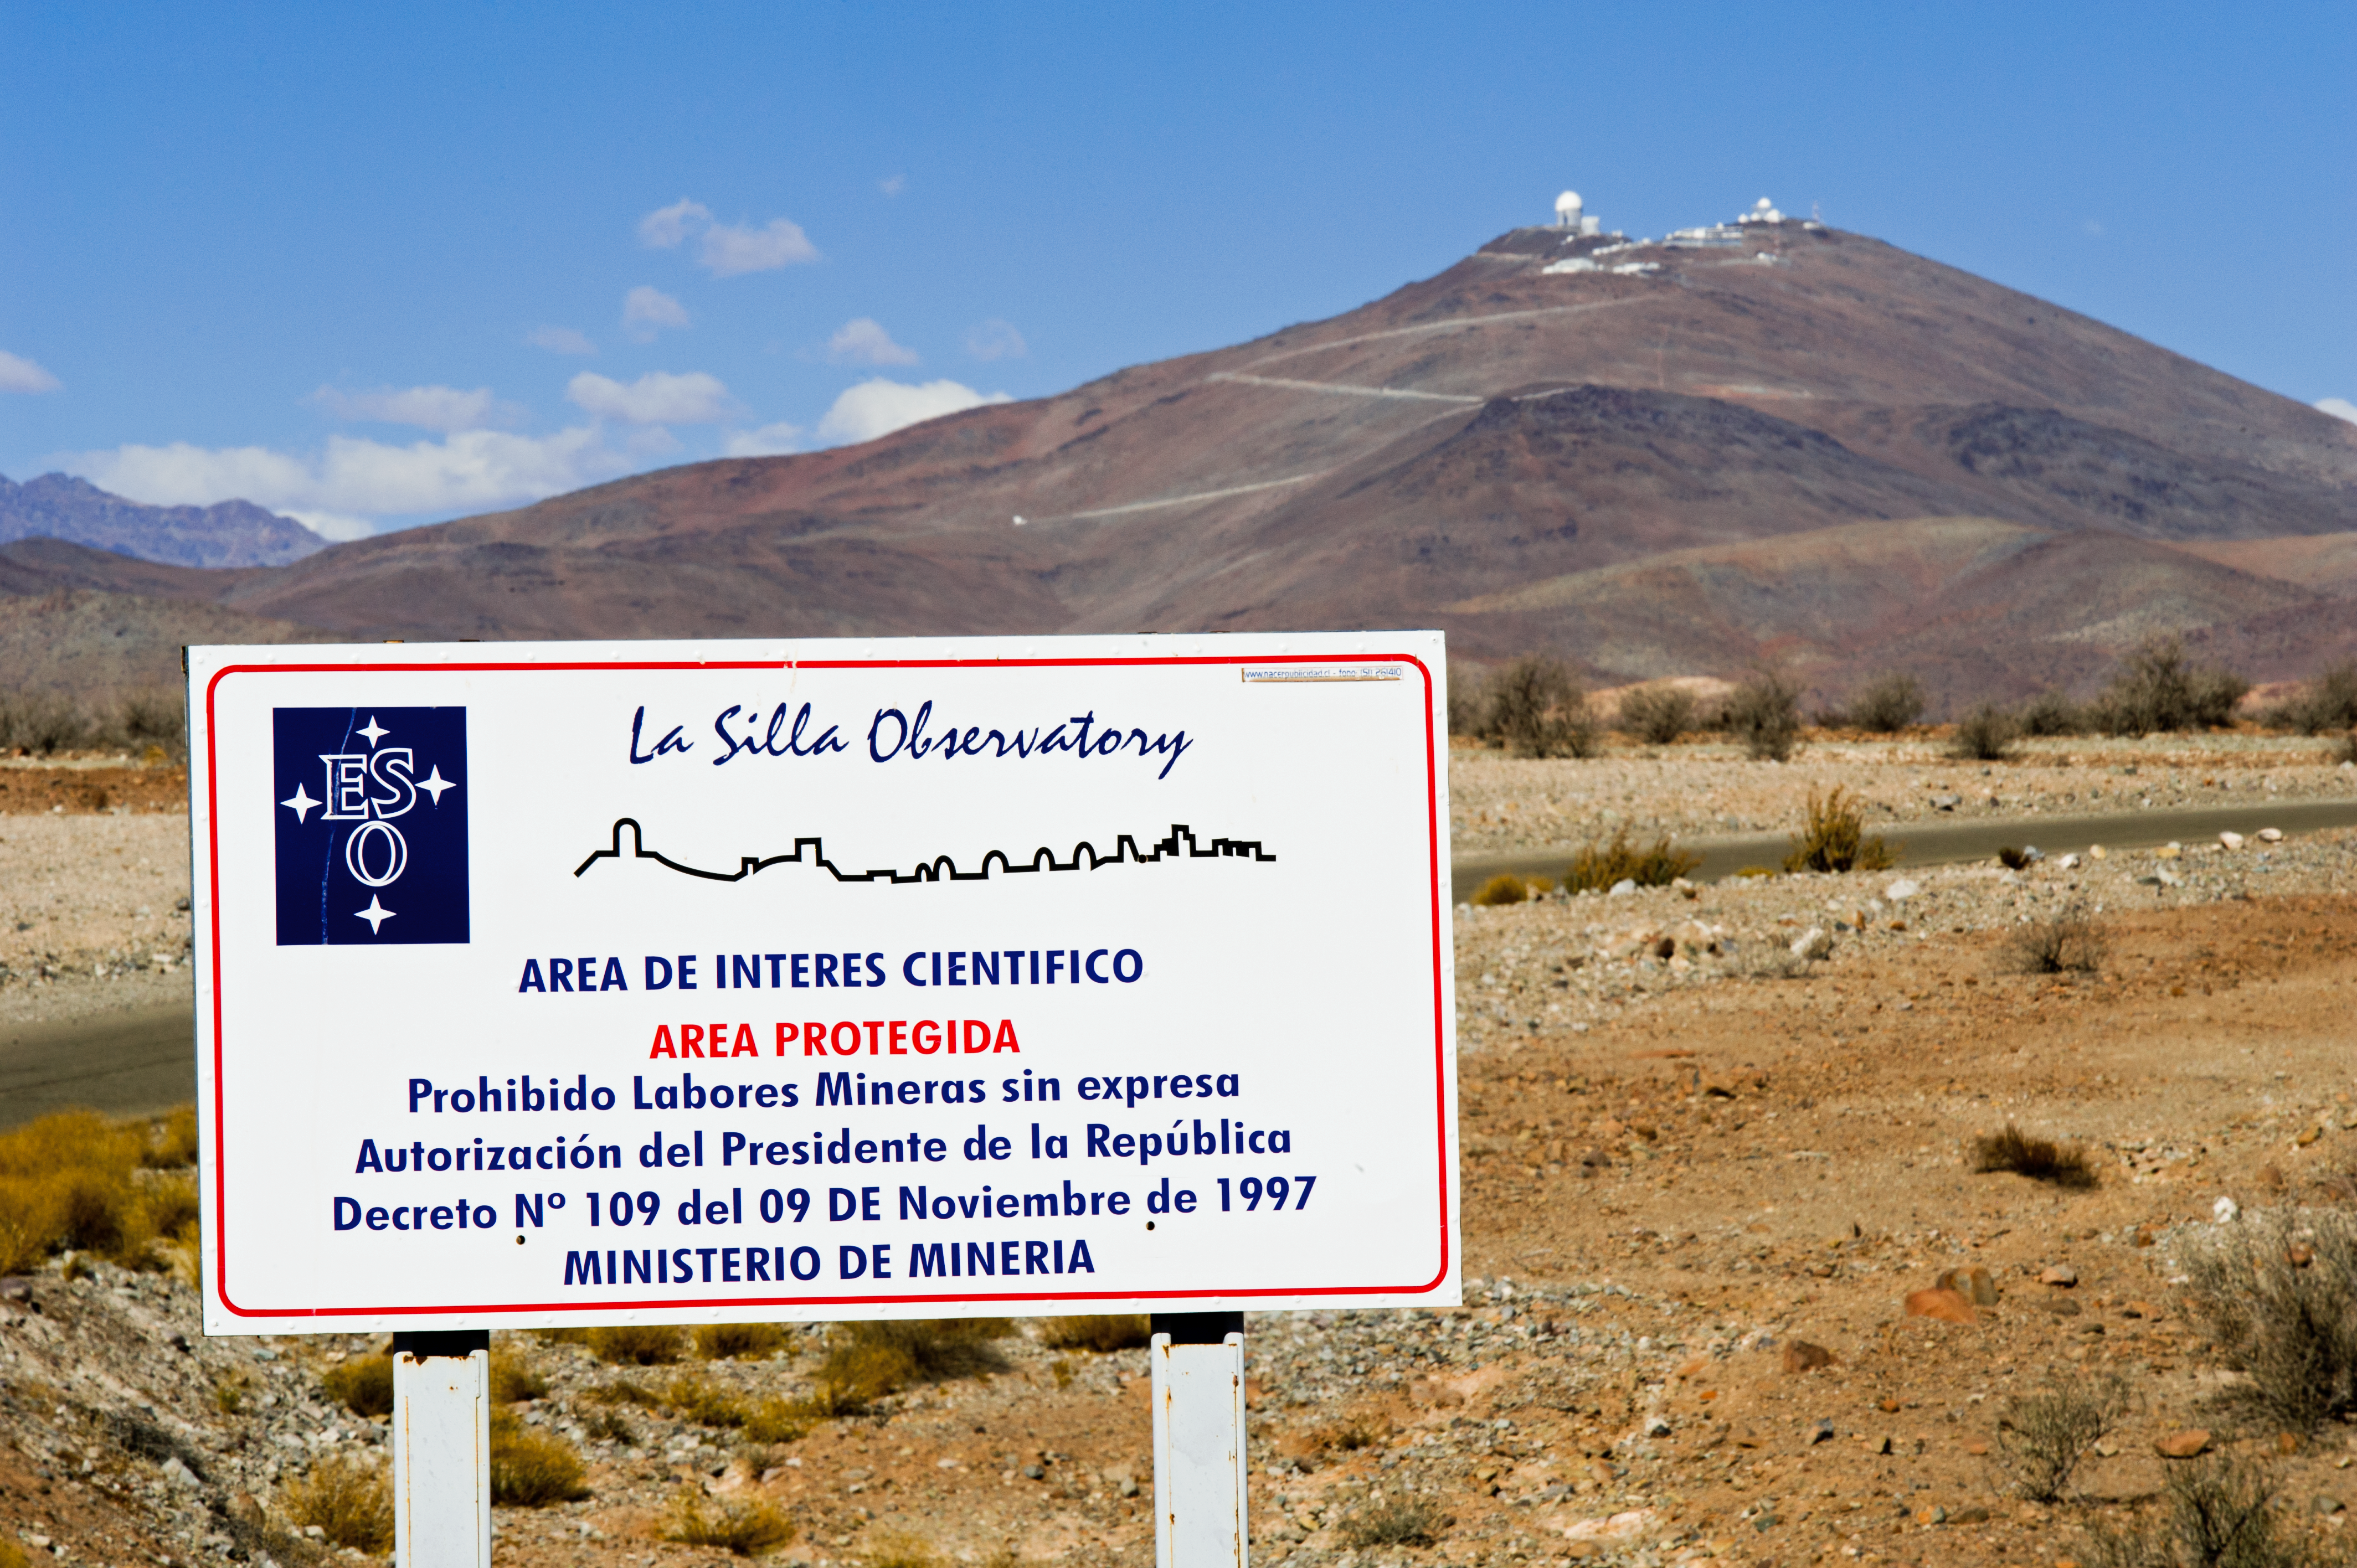

Welcome to La Silla

Sign denoting the boundary to La Silla.

Credit: ESO/José Francisco Salgado (josefrancisco.org)